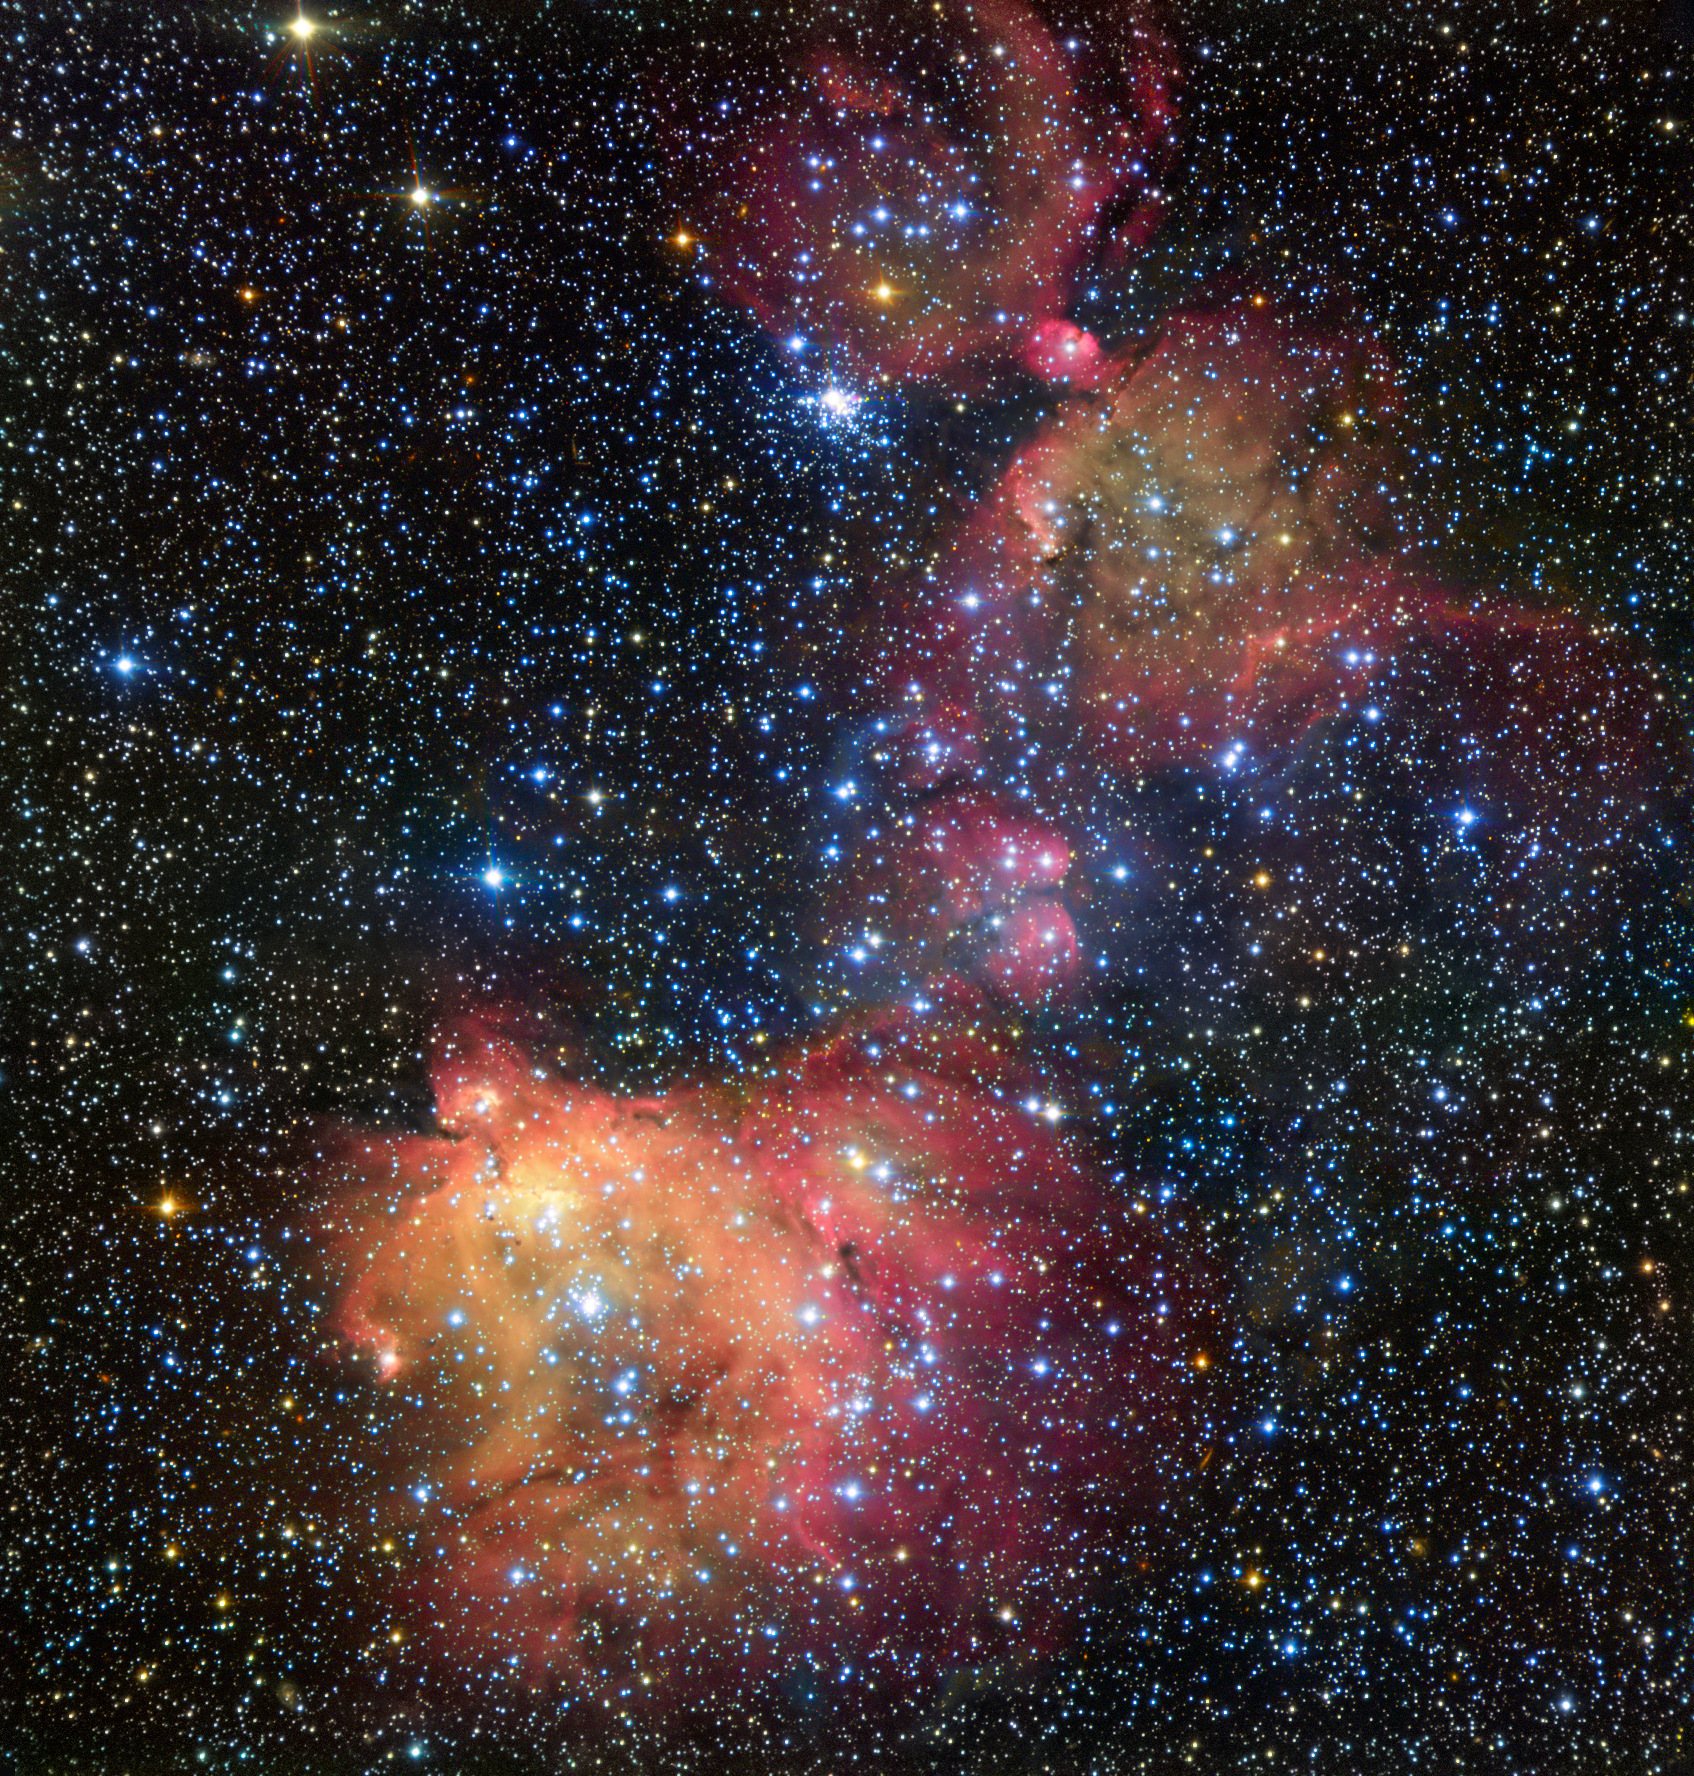

The glowing gas cloud LHA 120-N55 in the Large Magellanic Cloud

In this image from ESO’s Very Large Telescope (VLT), light from blazing blue stars energises the gas left over from the stars’ recent formation. The result is a strikingly colourful emission nebula, called LHA 120-N55, in which the stars are adorned with a mantle of glowing gas. Astronomers study these beautiful displays to learn about the conditions in places where new stars develop.

Credit: ESO